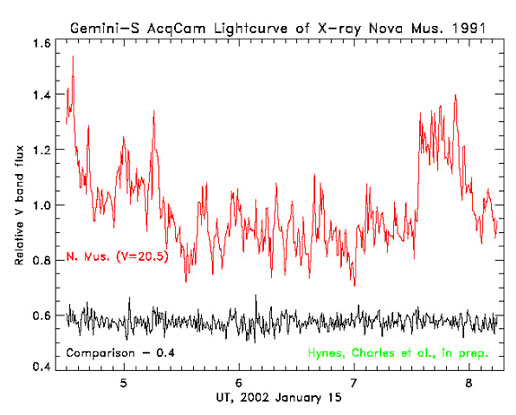

Light curve of XN Mus 199

Light curve of XN Mus 1991. The slow variation over one phase is from the ellipsoidal modulation as in A0620-00. Large amplitude aperiodic variability is dominant, to the extent that the contribution from the ellipsoidal variation is not obvious. The large and extended flare at the end represents a net increase of about 40 percent, with an e-folding time of ~50 seconds.

Credit: International Gemini Observatory/NOIRLab/NSF/AURA